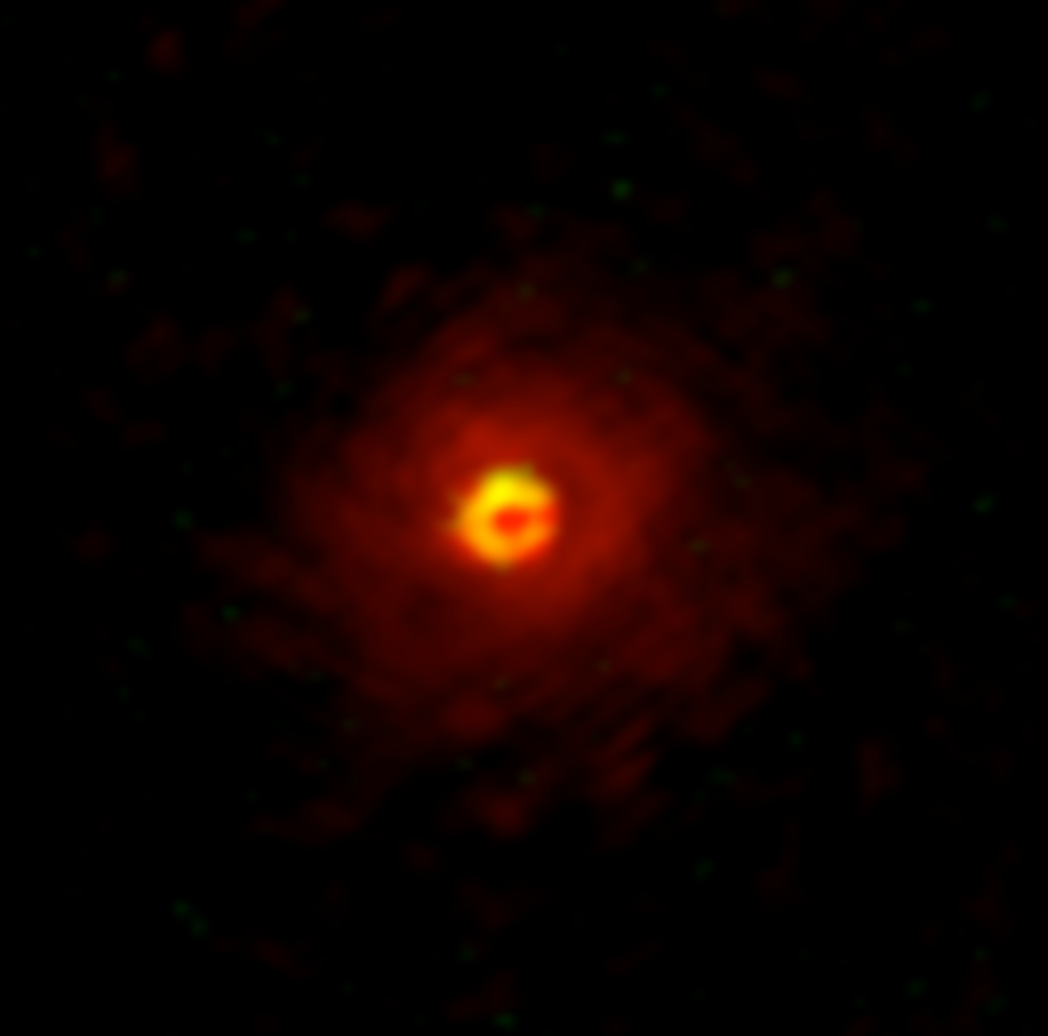

Winds blowing on a dying star

Stars like our Sun constantly eject large amounts of gas and dust into space, but over their lifetimes the levels of this activity change. Scientists continually scour the skies in search of explanations for how and why these changes occur.

One such stage of development is the asymptotic giant branch (AGB) near a star's end of life. Dust around these stars plays an important role in regulating stellar winds. This dust is composed of many elements — including metals — which disperse into the galaxy as the winds accelerate.

Two such elements are silicon and aluminium. In space, silicon is ten times more abundant than aluminium. However, many oxygen-rich AGB stars are rich in aluminium oxide dust — the source of aluminium — but poor in silicate dust — the source of silicon. This has puzzled researchers: why is aluminium oxide dust so abundant around oxygen-rich AGB stars?

A research team led by Aki Takigawa of Kyoto University have utilized a new high spatial-resolution array to obtain and analyse detailed images of the dust surrounding an AGB star.

"Previously, there was a limit to how well we could observe stars," explains Takigawa. "Now, thanks to the high spatial resolution of the Atacama Large Millimeter/submillimeter Array, or ALMA, we can obtain images of stars in finer detail. We pointed it toward an aluminium oxide-rich AGB star in the constellation Hydra, W Hydrae."

Gas molecules aluminium monoxide and silicon monoxide — AlO and SiO — accelerate around a star, eventually forming aluminium oxide and silicate dust. The team observed that AlO was distributed within three stellar radii of W Hydrae, reflecting the results of previous data.

Surprisingly though, SiO was detected beyond five stellar radii, and moreover 70% of these remained gaseous, without forming into dust.

"These results indicate that as aluminium oxide accumulates near a star, the addition of a small amount of silicate dust may trigger wind acceleration," elaborates Takigawa. "This decreases gas density, further suppressing silicate dust formation."

"This may explain the presence of aluminium-oxide-rich but silicate-poor AGB stars."

These results shed light not only on the dynamics of gas and dust surrounding stars, but also on the importance of studying both together. The team plans to continue using ALMA to elucidate gas and dust dynamics in the universe.

Credit: ALMA (ESO/NAOJ/NRAO), Takigawa et al.